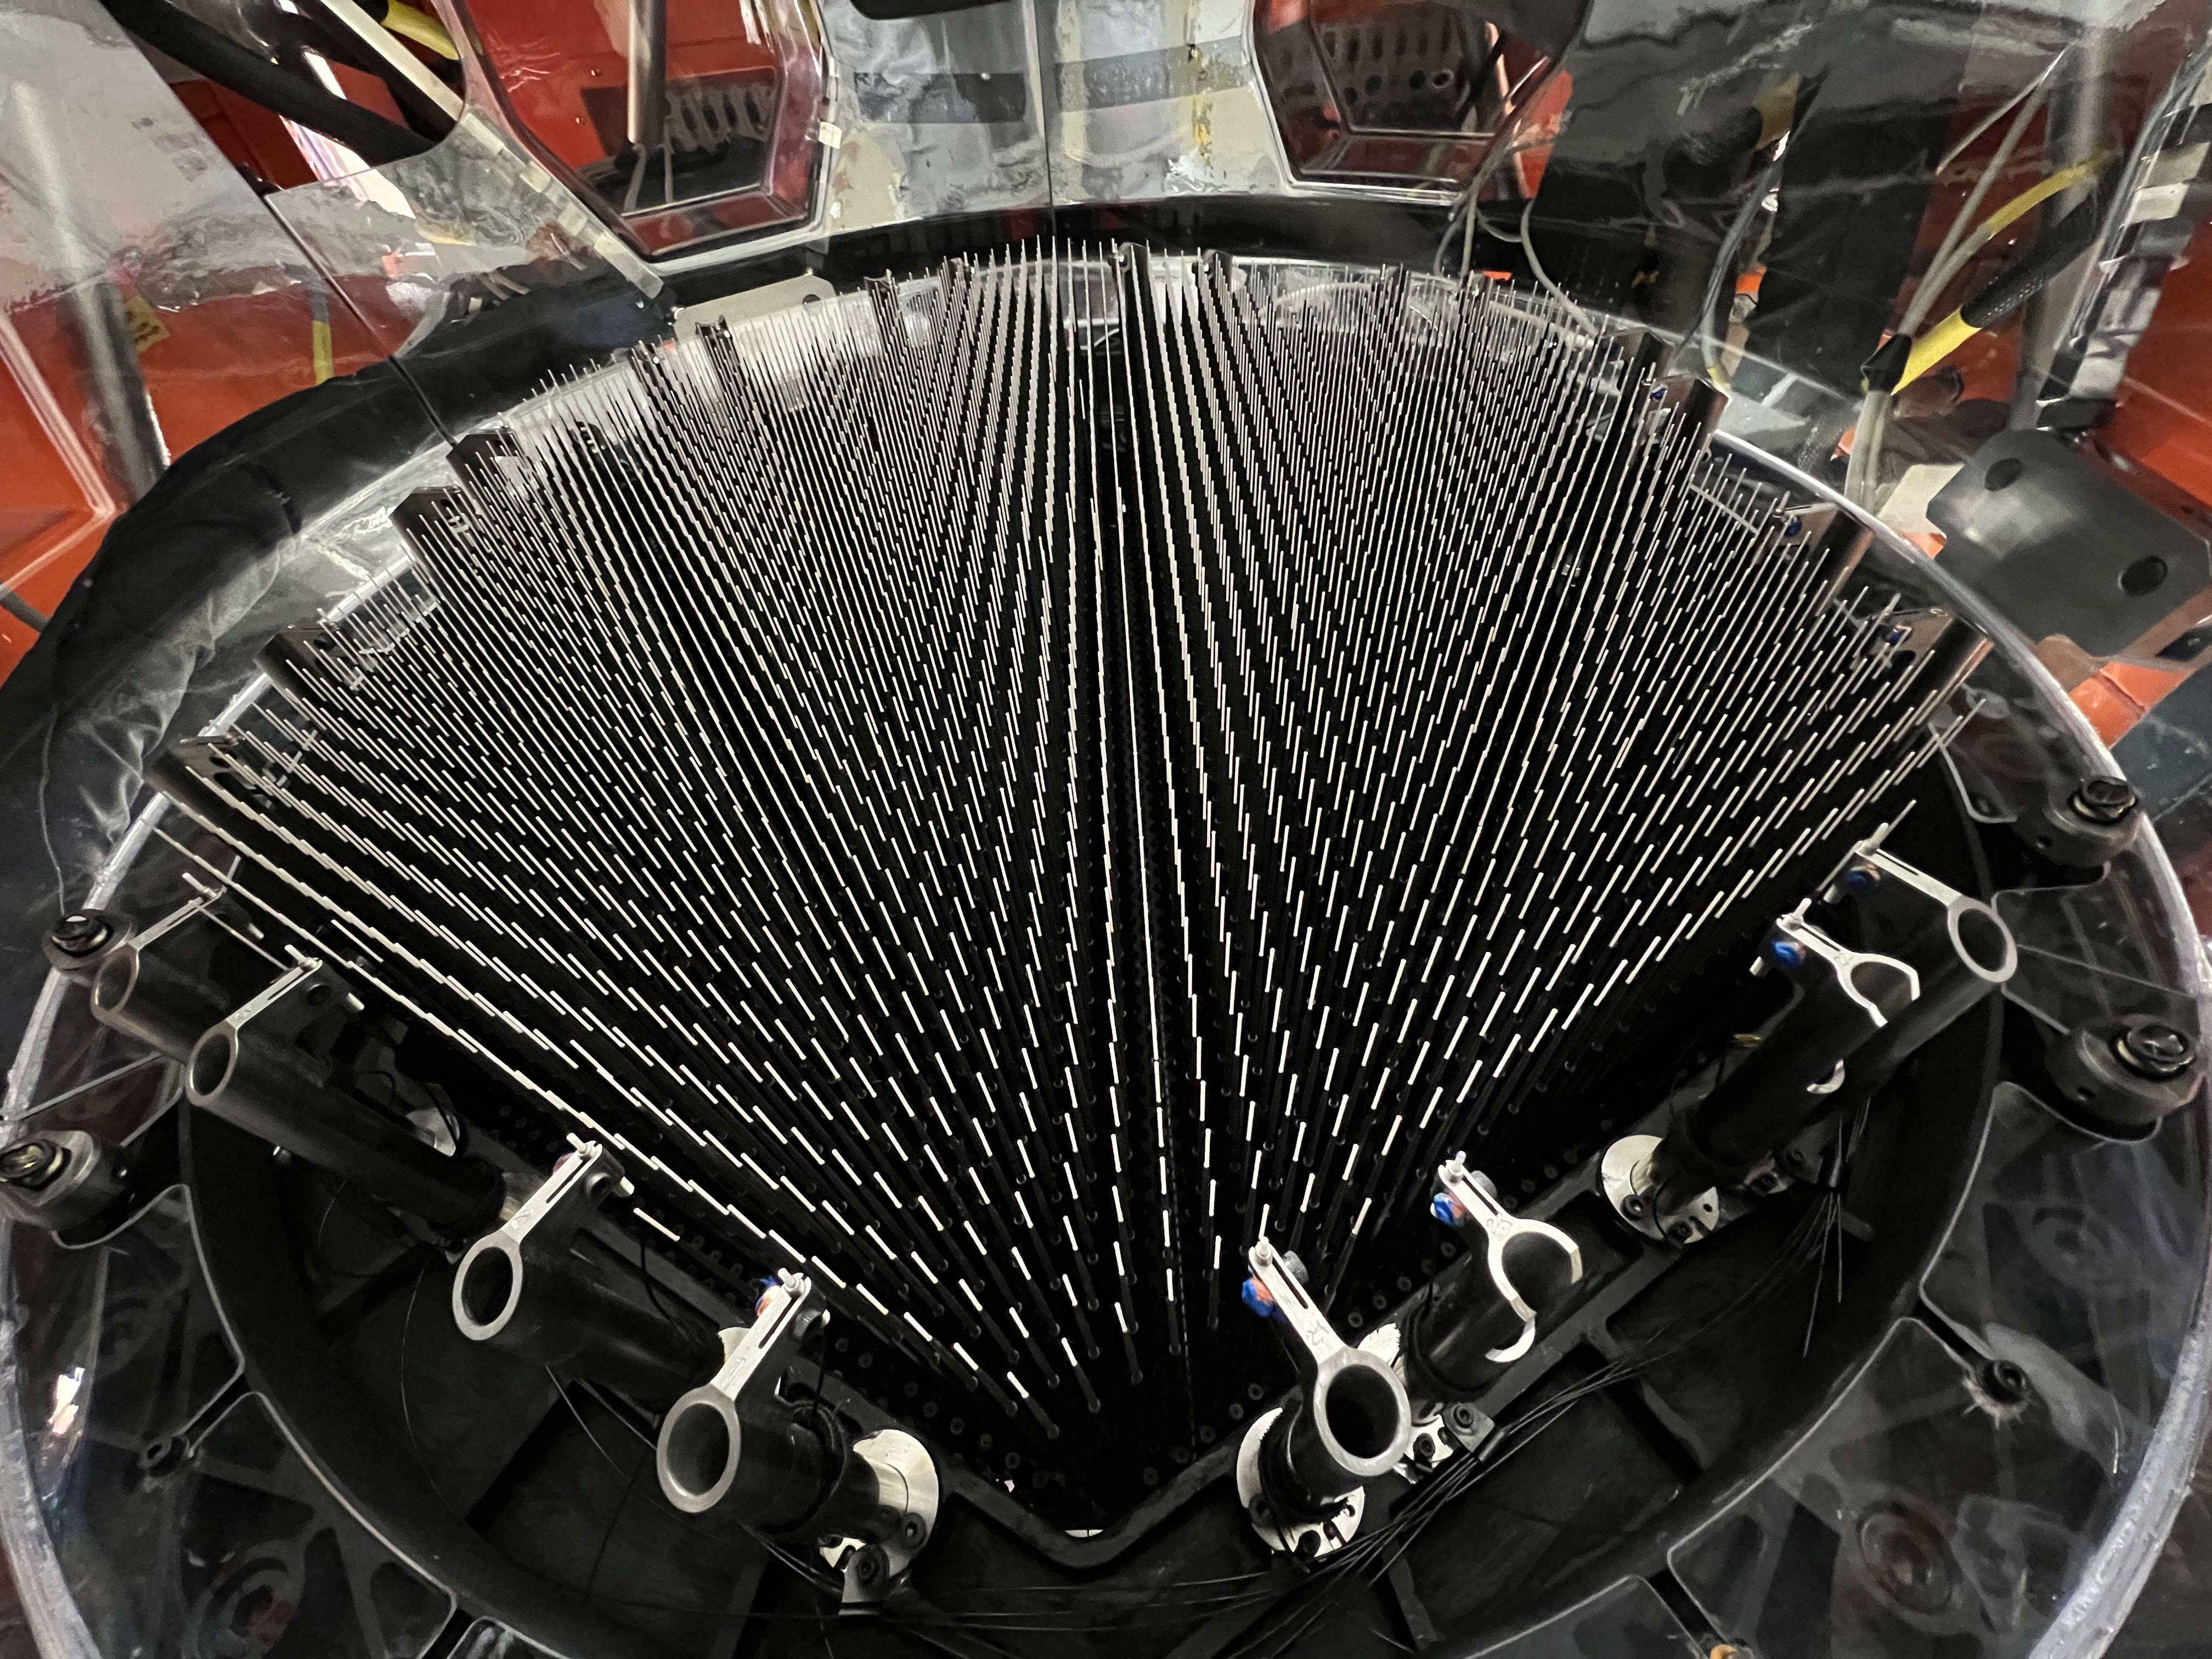

The 4MOST fibre positioner

The 4MOST fibre positioner. Each optical fibre is mounted on a spine that can be tilted to point at a specific astronomical object. The light collected by each fibre is then directed to spectrographs that split it into its constituent colours. Thanks to this design, 4MOST can take spectra of 2400 objects simultaneously.

Credit: Roelof de Jong